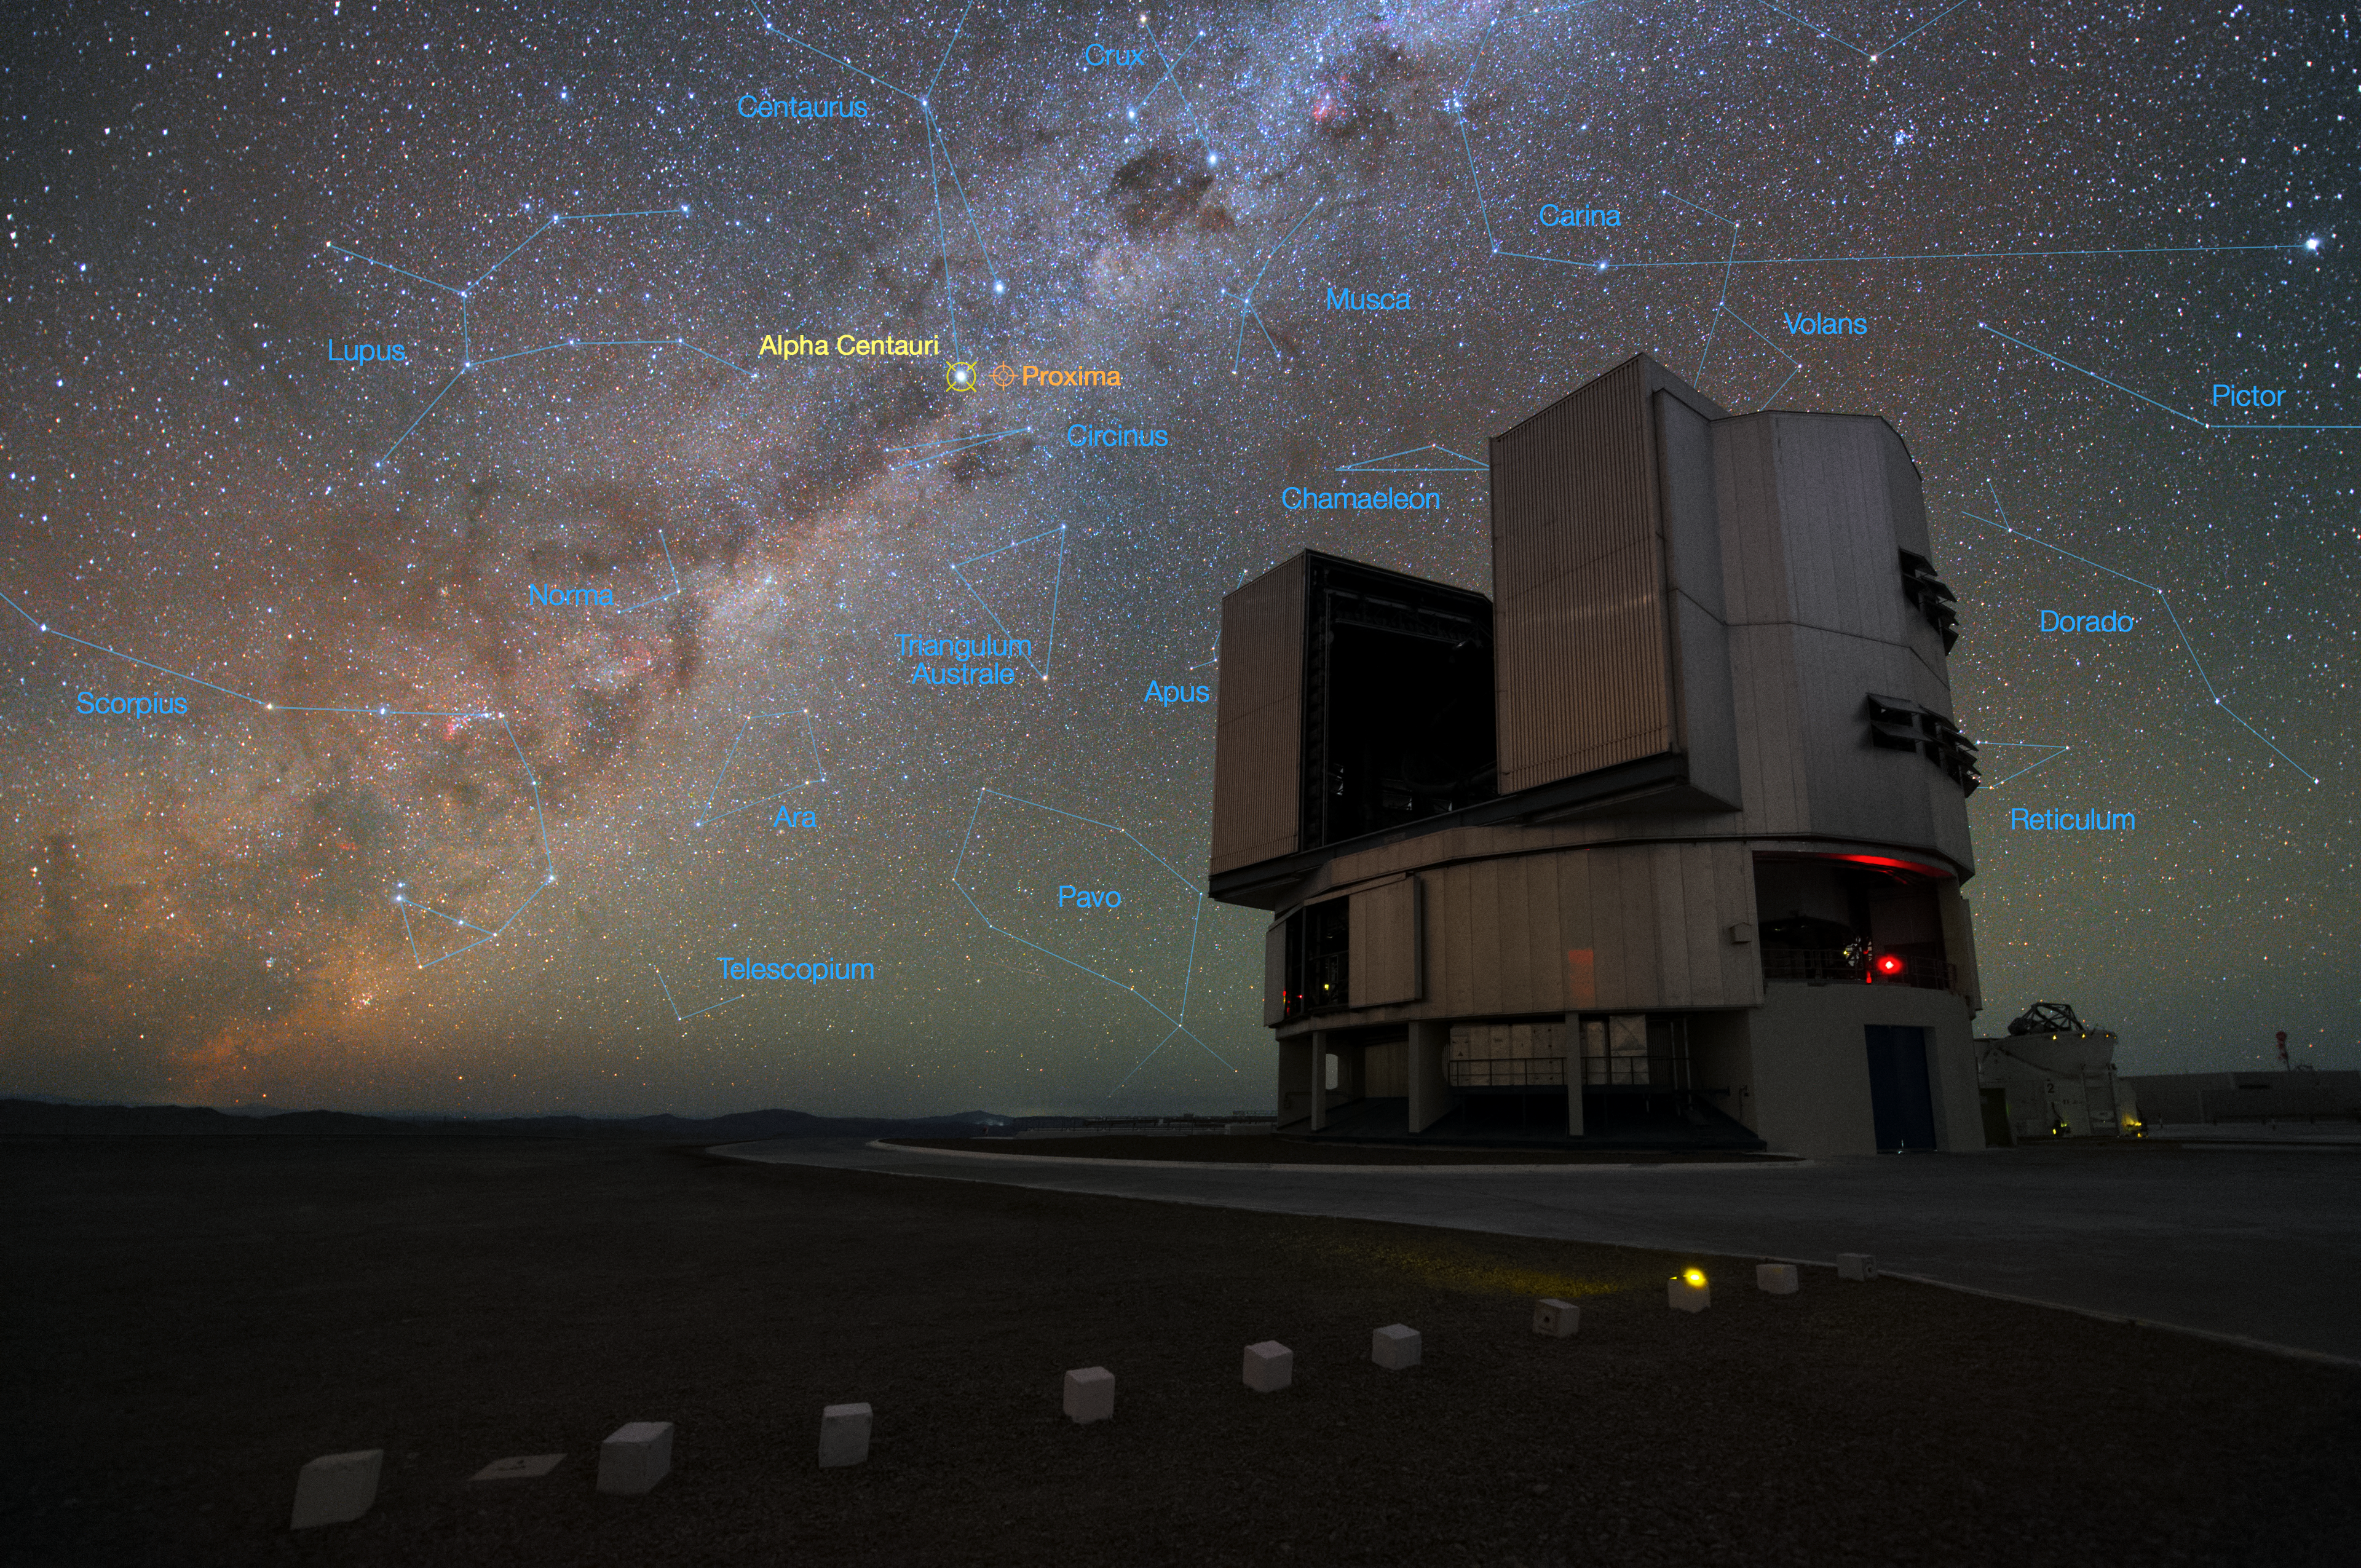

The Very Large Telescope and the star system Alpha Centauri

The foreground of this image shows ESO’s Very Large Telescope (VLT) at the Paranal Observatory in Chile. The rich stellar backdrop to the picture includes the bright star Alpha Centauri, the closest stellar system to Earth. In late 2016 ESO signed an agreement with the Breakthrough Initiatives to adapt the VLT instrumentation to conduct a search for planets in the Alpha Centauri system. Such planets could be the targets for an eventual launch of miniature space probes by the Breakthrough Starshot Initiative.

Credit: Y. Beletsky (LCO)/ESO